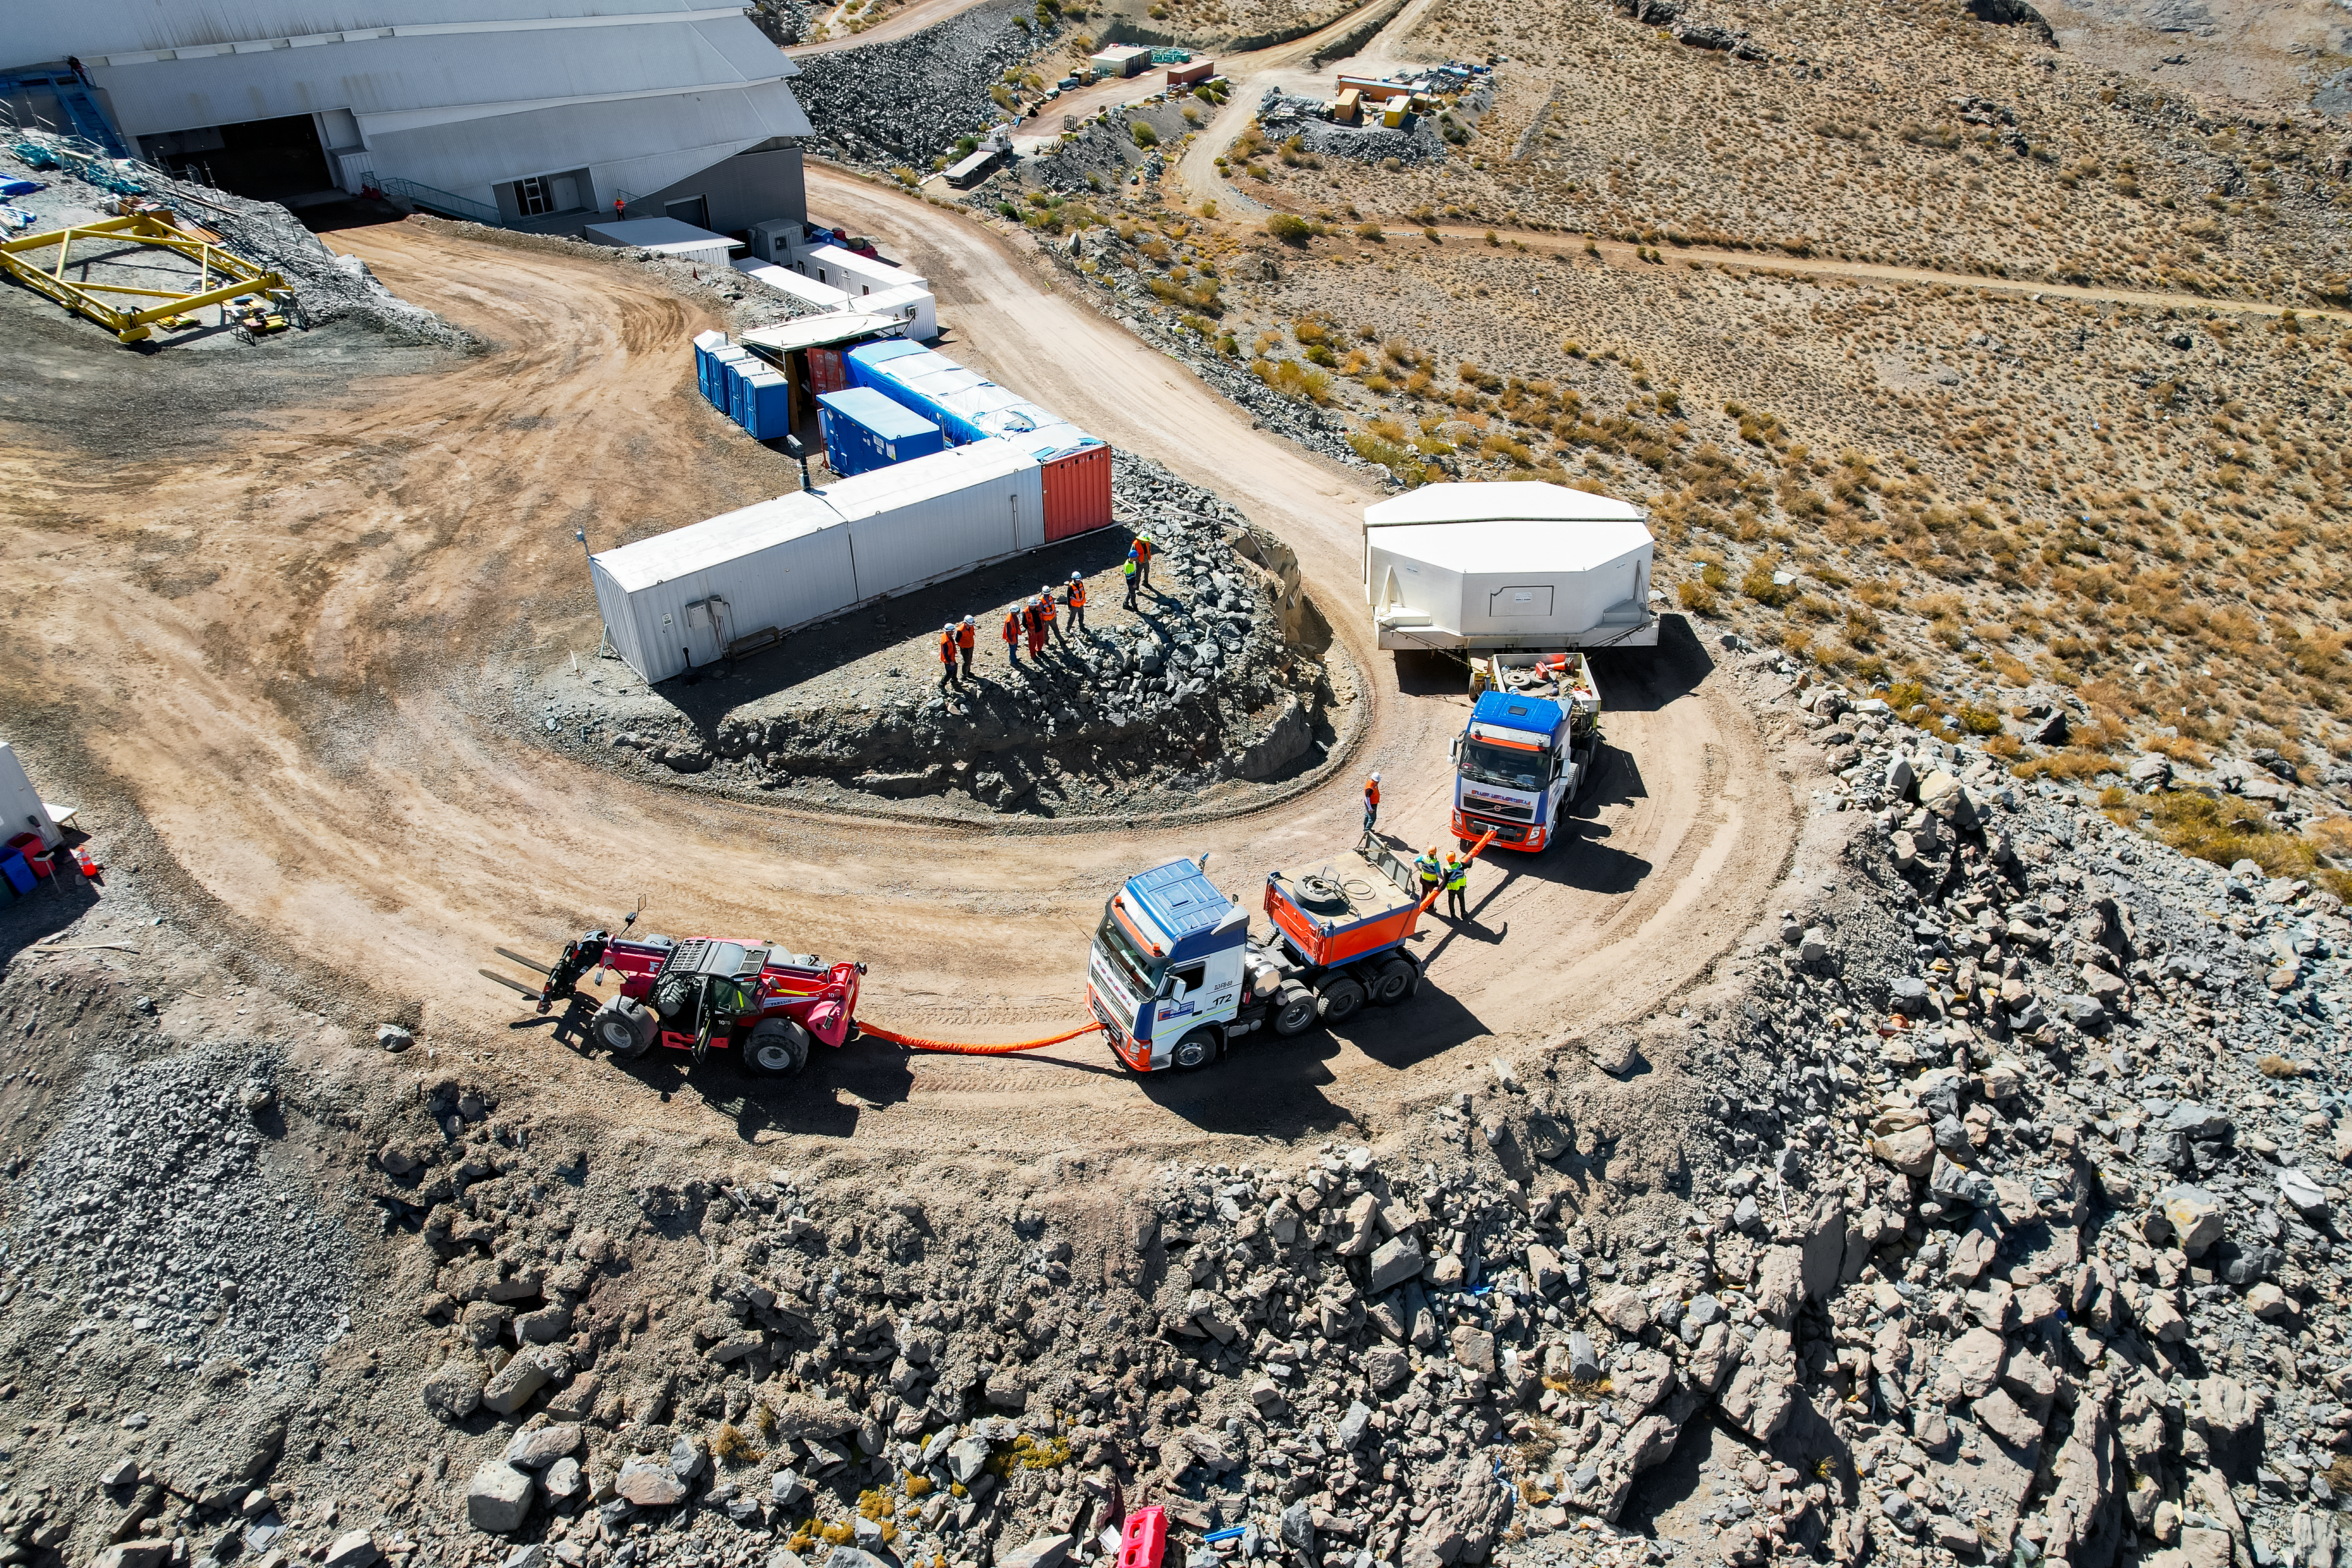

M1M3 glass move March 7, 2024 Rubin’s 8.4-meter Mirror Moves into the Observatory.

Aerial drone view of the Rubin summit team moving the combined 8.4-meter Primary/Tertiary Mirror from a storage building into the Observatory on March 7, 2024.

Credit: Rubin Observatory/NSF/AURA/O.Rivera